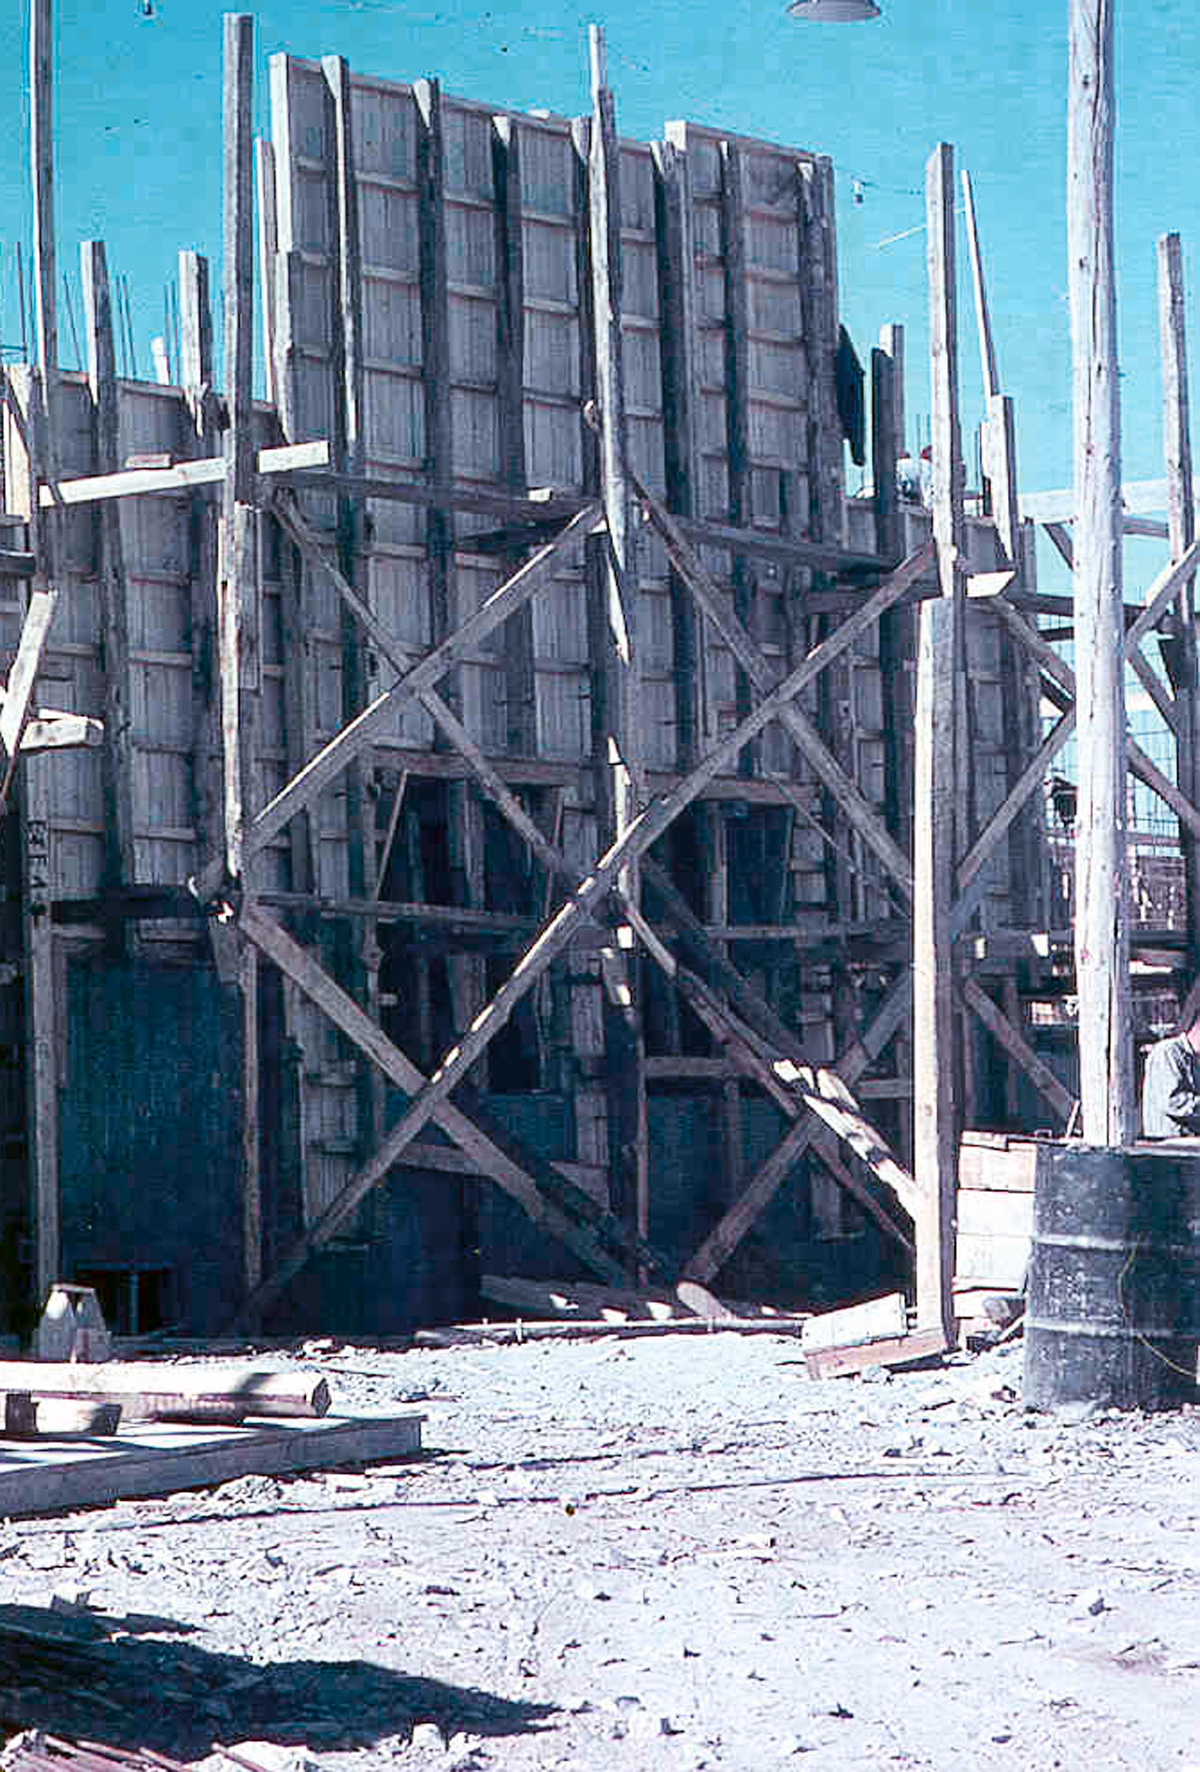

La Silla construction 01

Constructing the Observatory at La Silla in Chile in the late 1960’s. The La Silla Observatory has since become one of the premier ground-based observatories in the world.

Credit: ESO/J.Doornenbal